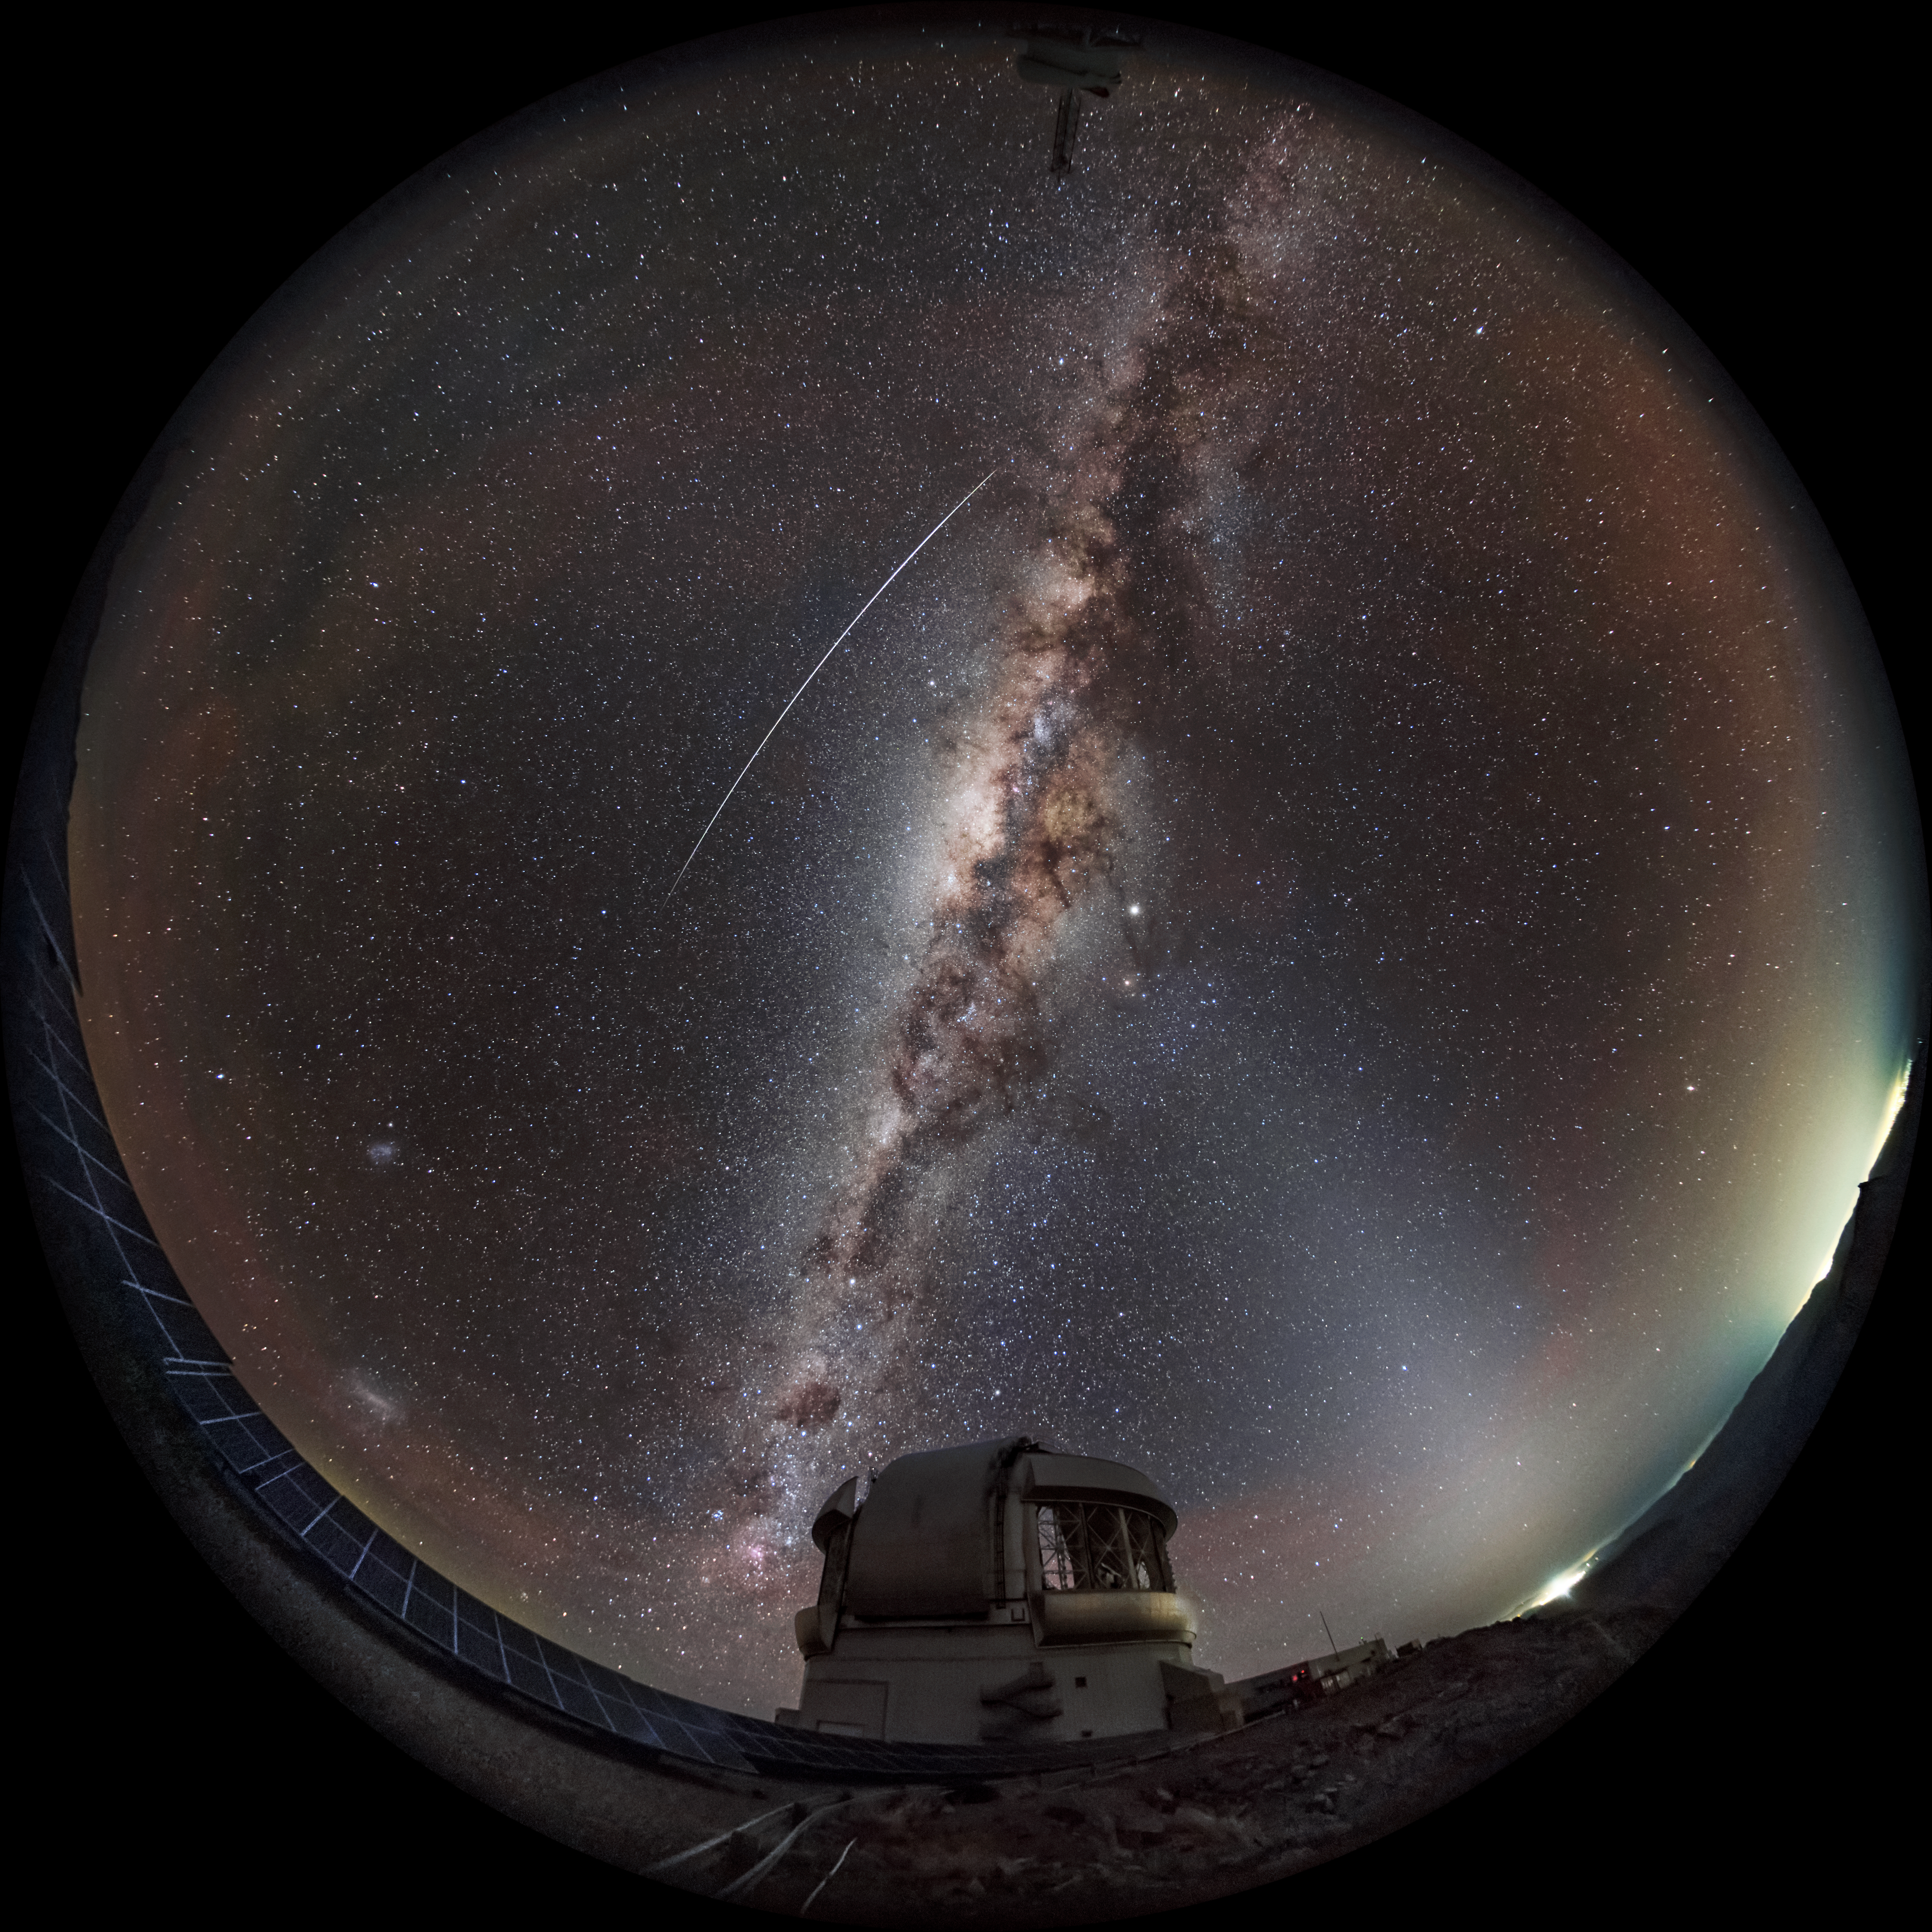

A Starry Night Sky above Gemini South

The Milky Way, a bright meteor, the Magellanic Clouds, and the dim glow of the zodiacal light are seen in this fulldome frame of the Gemini South telescope on Cerro Pachón, part of the International Gemini Observatory, a Program of NSF NOIRLab. This scene is featured in Gemini Observatory and the Southern Sky made by Kwon O Chul.

Credit: Kwon O Chul Astrophotography